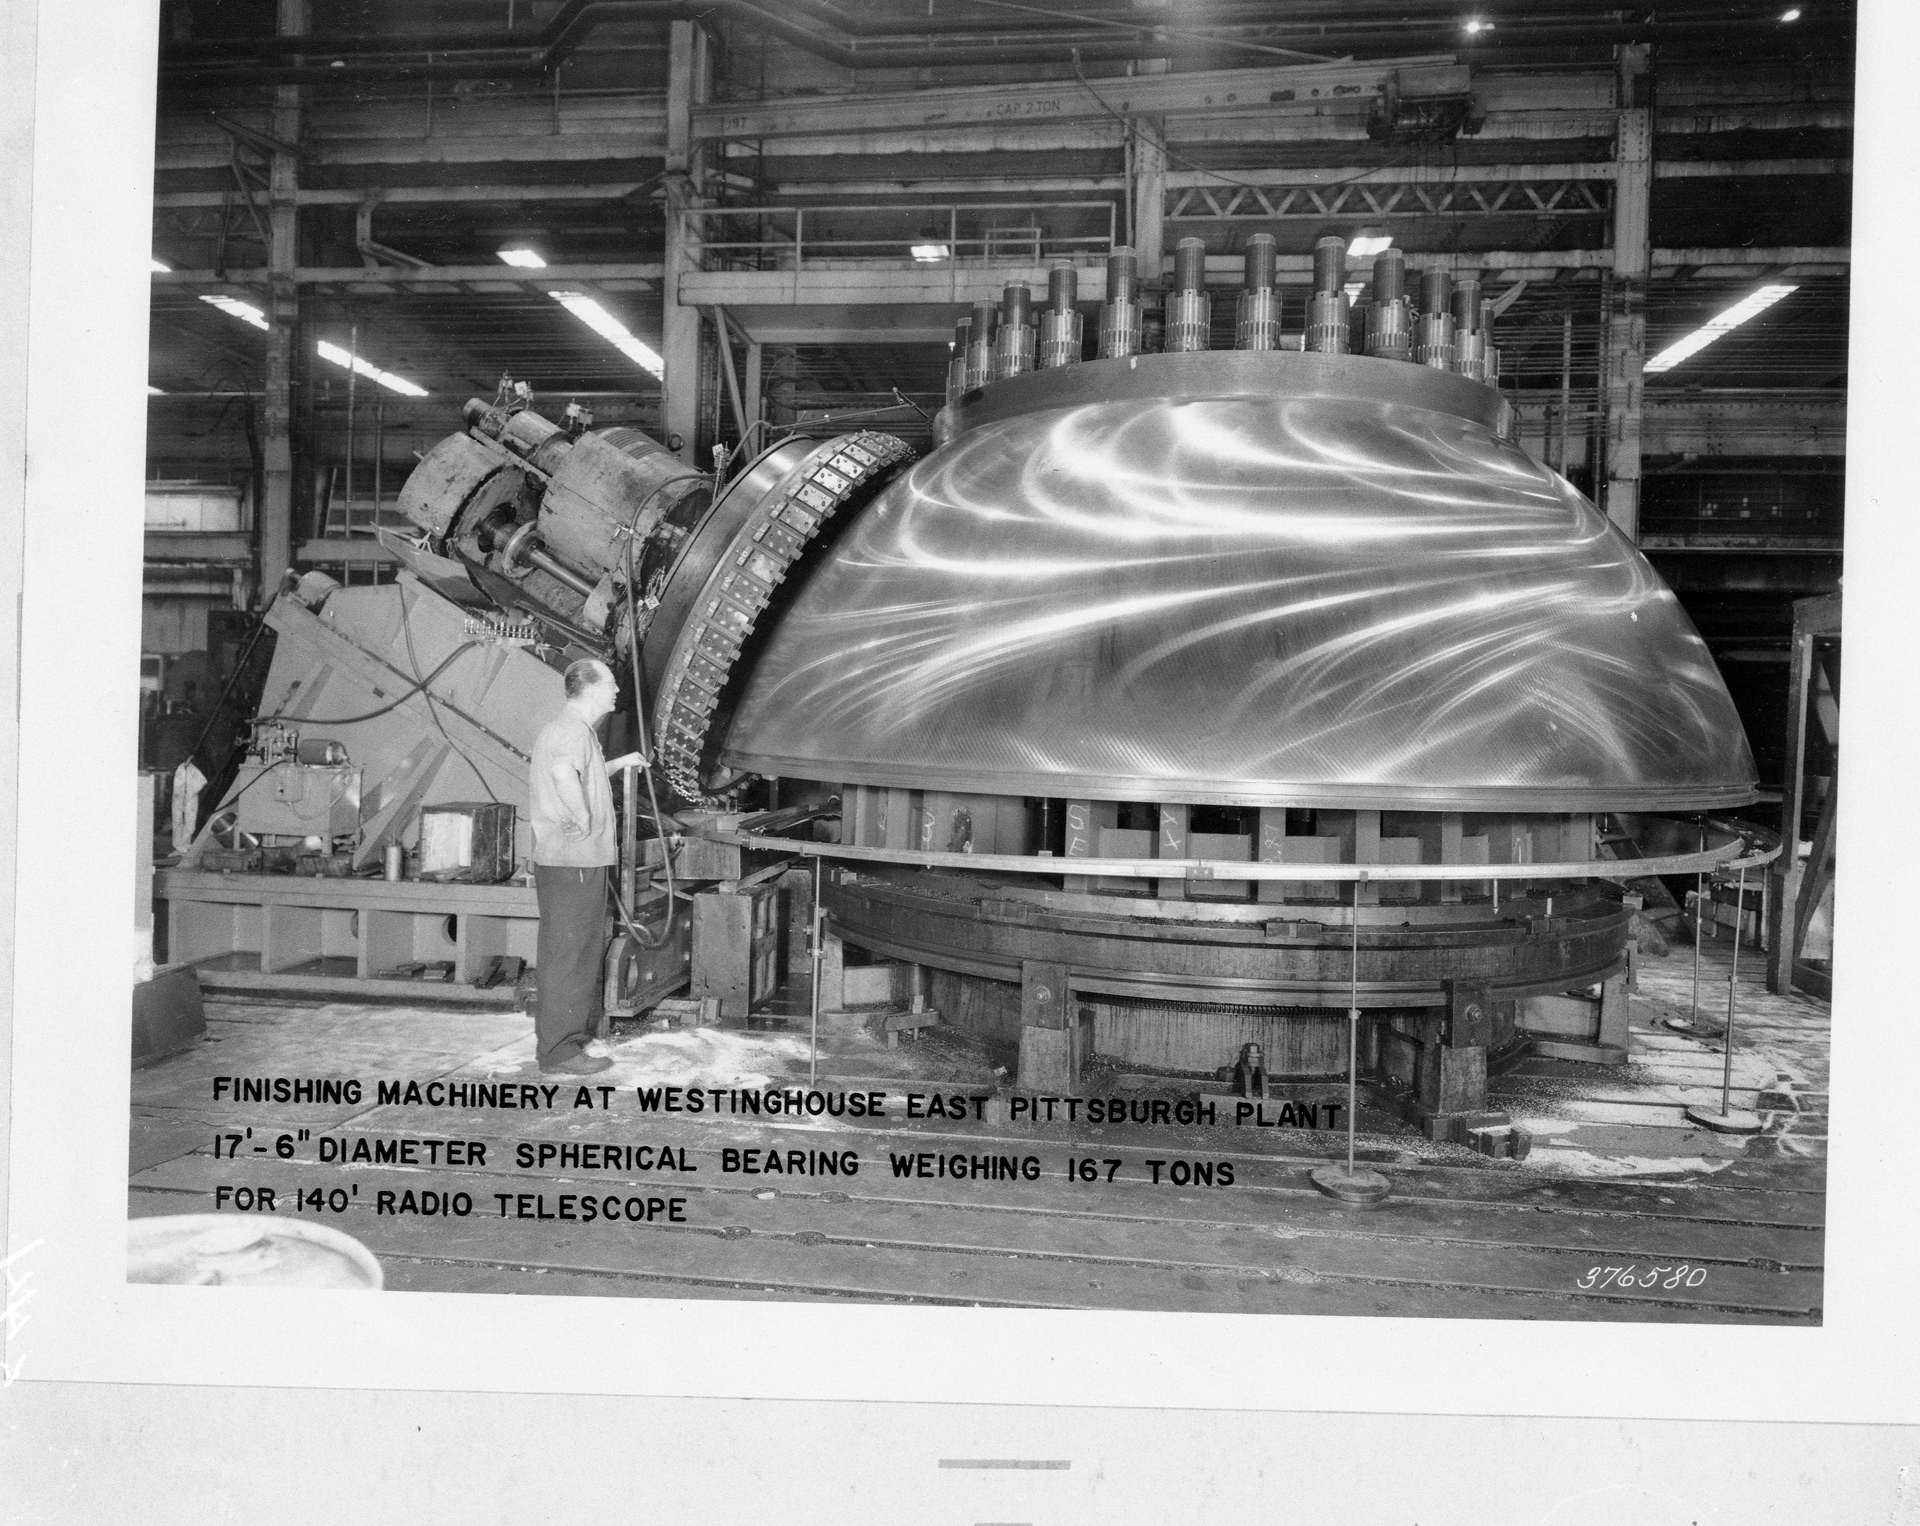

Polishing the Bearing

This 17.5-foot hemispherical bearing is the structural heart of the 140-foot (43-meter) telescope in Green Bank, West Virginia. It supports the full rotating weight of 2700 tons on the .005-inch thick oil film between it and the main hydrostatic pad supports. Cast by General Steel Industries it was then finished and polished by Westinghouse. Nearly 17 tons of metal were ground off during this process of getting the surface smooth with no bump more than .003 inches. The bearing still weighs in excess of 150 tons-- one of the largest steel castings ever poured, certainly the largest ever cast of 3.5% nickel.

Credit: NRAO/AUI/NSF